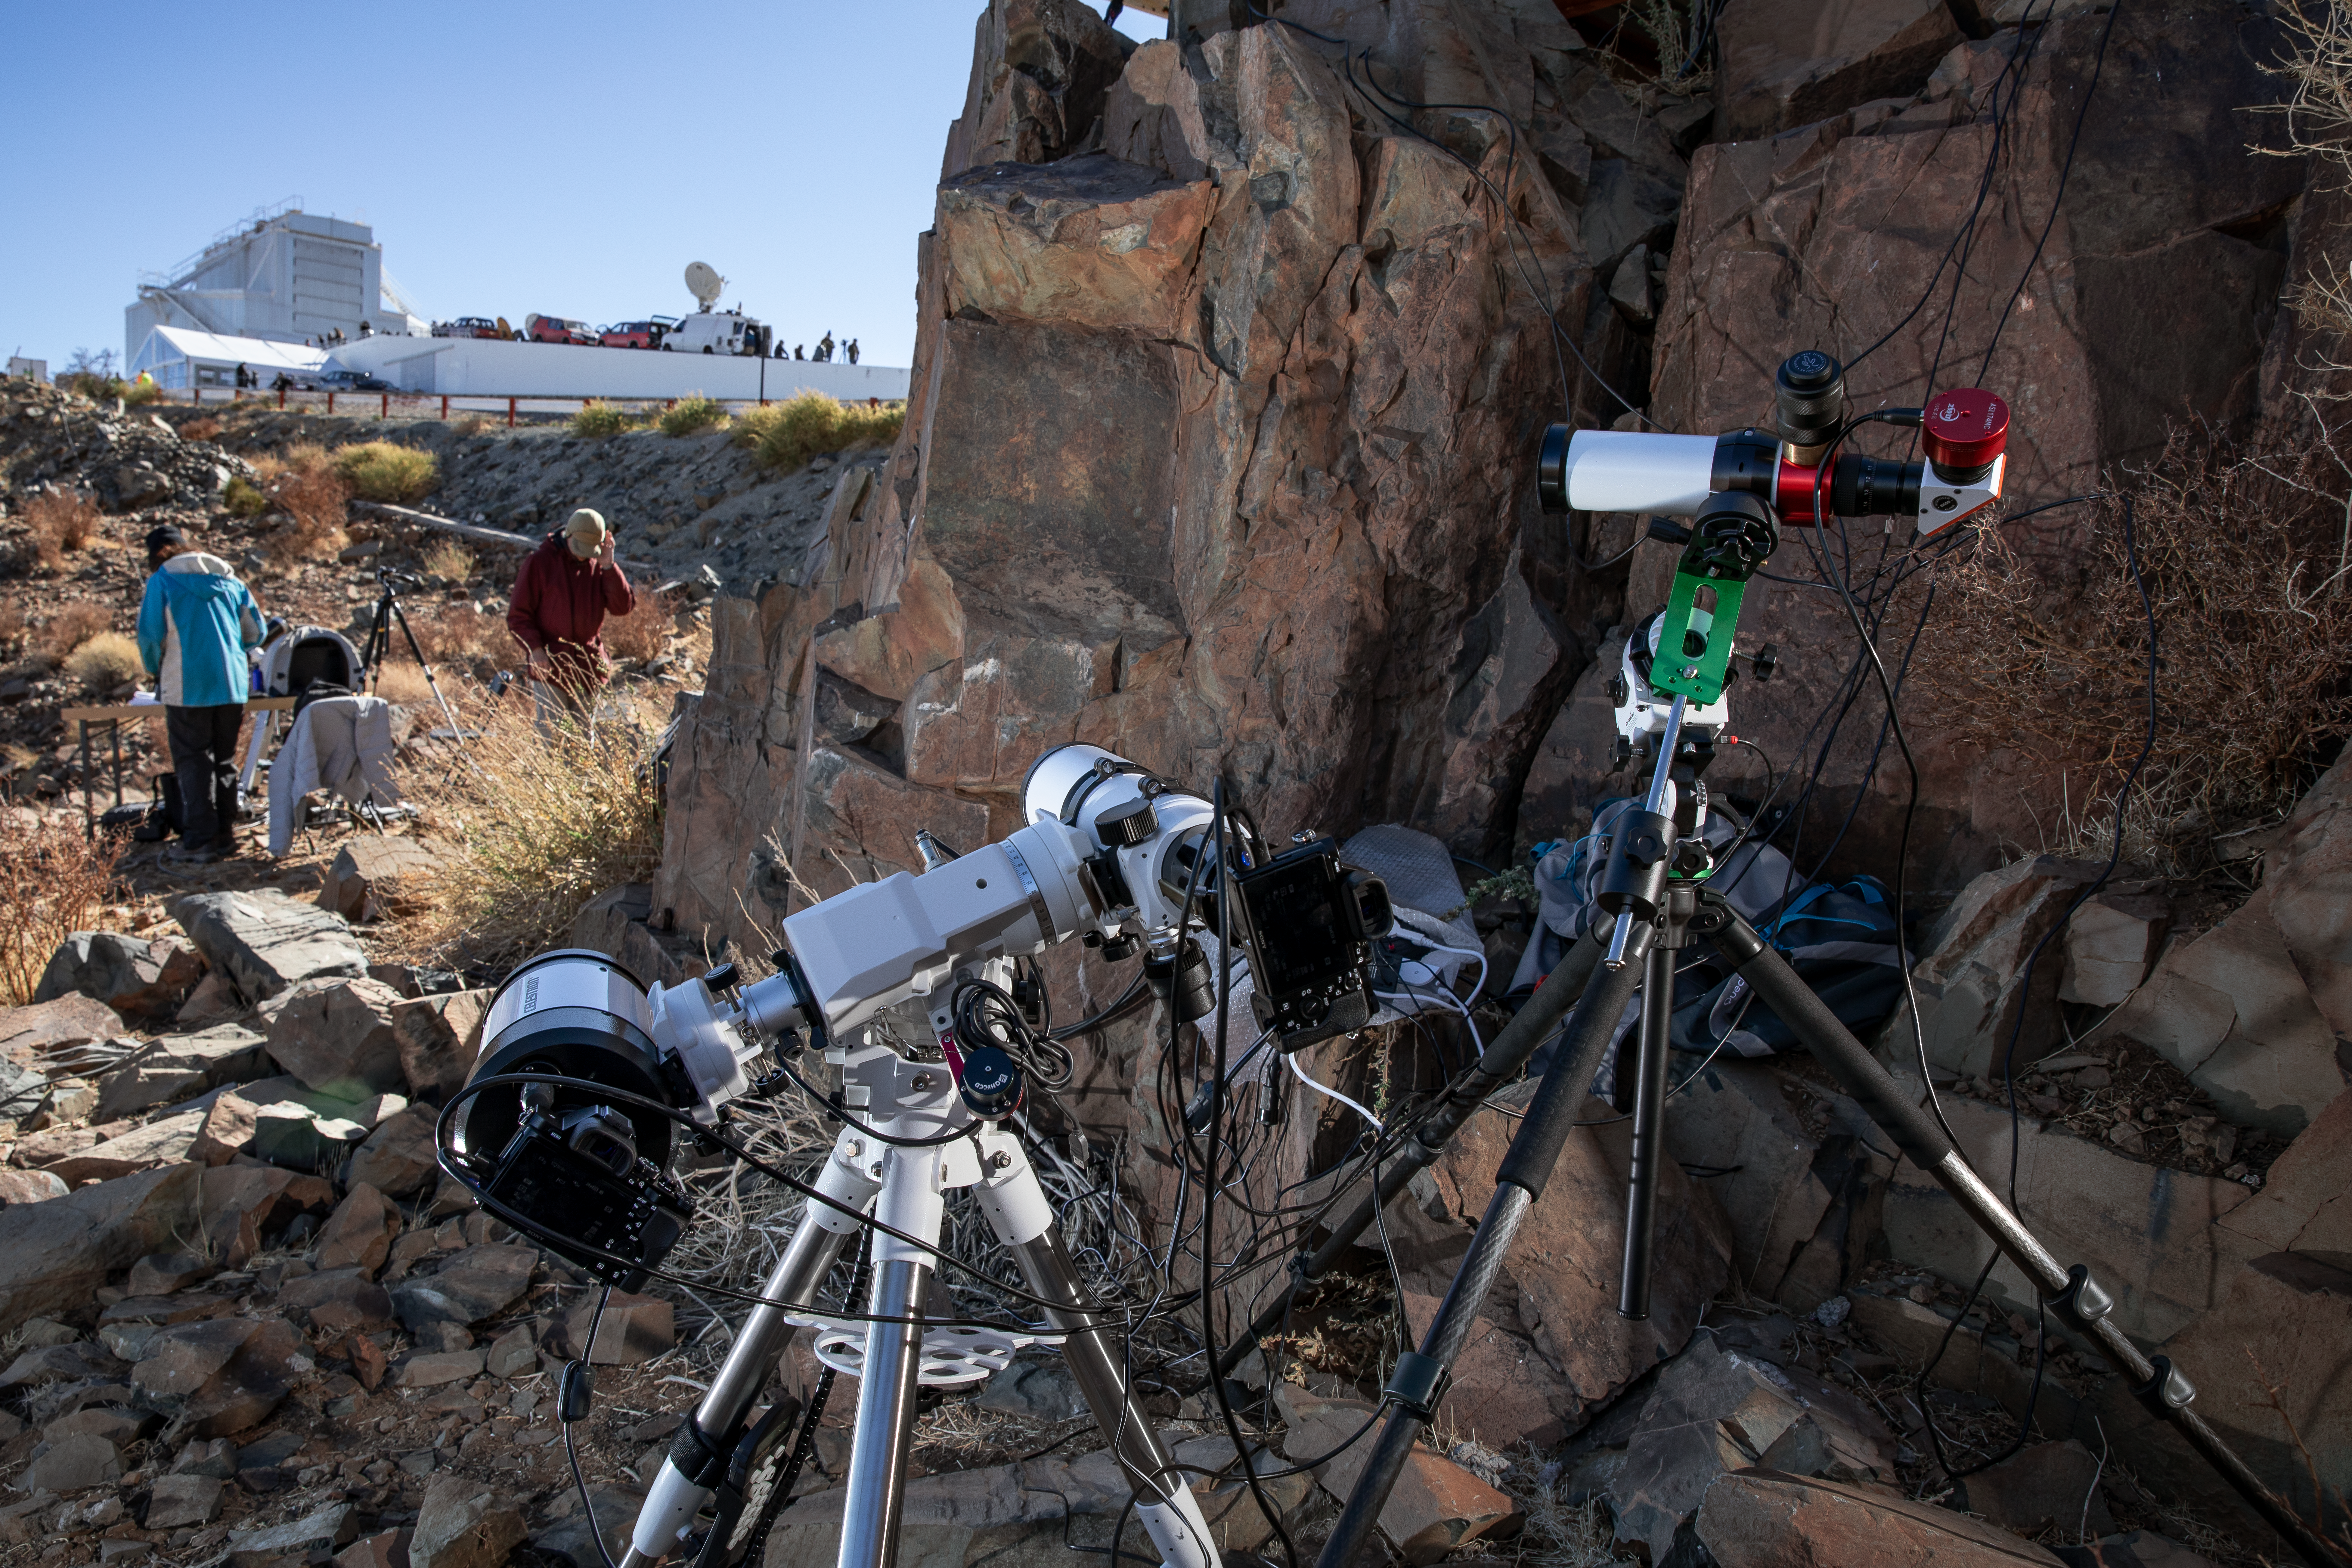

All lenses out for the solar eclipse

On 2 July 2019, a total solar eclipse passed over ESO’s La Silla Observatory in Chile. ESO invited members of the public, educators and communicators to come experience and study this once in a lifetime phenomenon.

Credit: ESO/M. Zamani